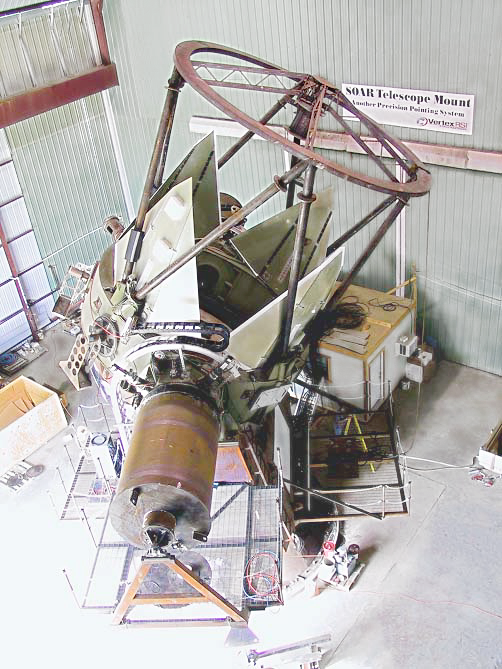

SOAR telescope mount acceptance

The SOAR (SOuthern Astrophysical Research) telescope mount during final acceptance testing at VertexRSI. The cylinder in the foreground is a mass simulator for one of the two Nasmyth instrument clusters, while simulators for the Folded Cassegrain instruments are shown attached to the elevation ring. The large platform to the right will hold an IFU-fed, bench-mounted spectrograph, while the smaller one to the left carries the electronics racks that control the telescope and its various subsystems. For further details, see the December 2001 NOAO Newsletter (currently only available in PDF format).

Credit: NOIRLab/NSF/AURA